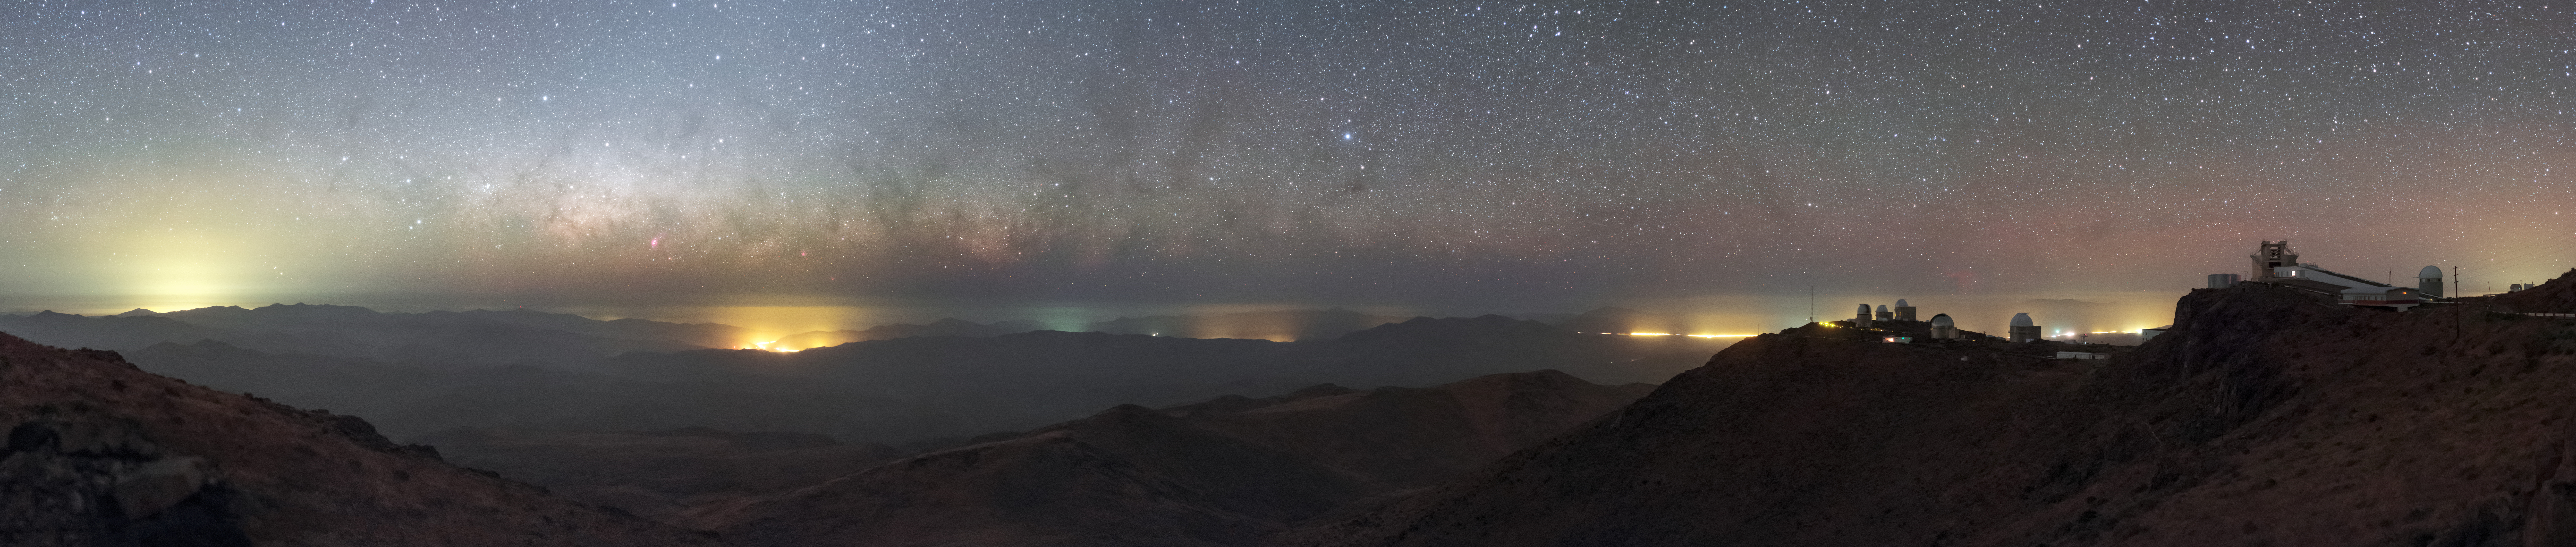

La Silla panorama

This panorama reveals the barren and deserted landscape that surrounds La Silla Observatory. Here the setting Milky Way plane lies nearly parallel to the horizon, creating a unique view.

La Silla is located at the outskirts of the Chilean Atacama Desert, 600 km north of Santiago de Chile and at an altitude of 2400 metres. Like other observatories in this geographical area, La Silla is located far from sources of light pollution and it has one of the darkest night skies on the Earth.

Credit: ESO/P. Horálek